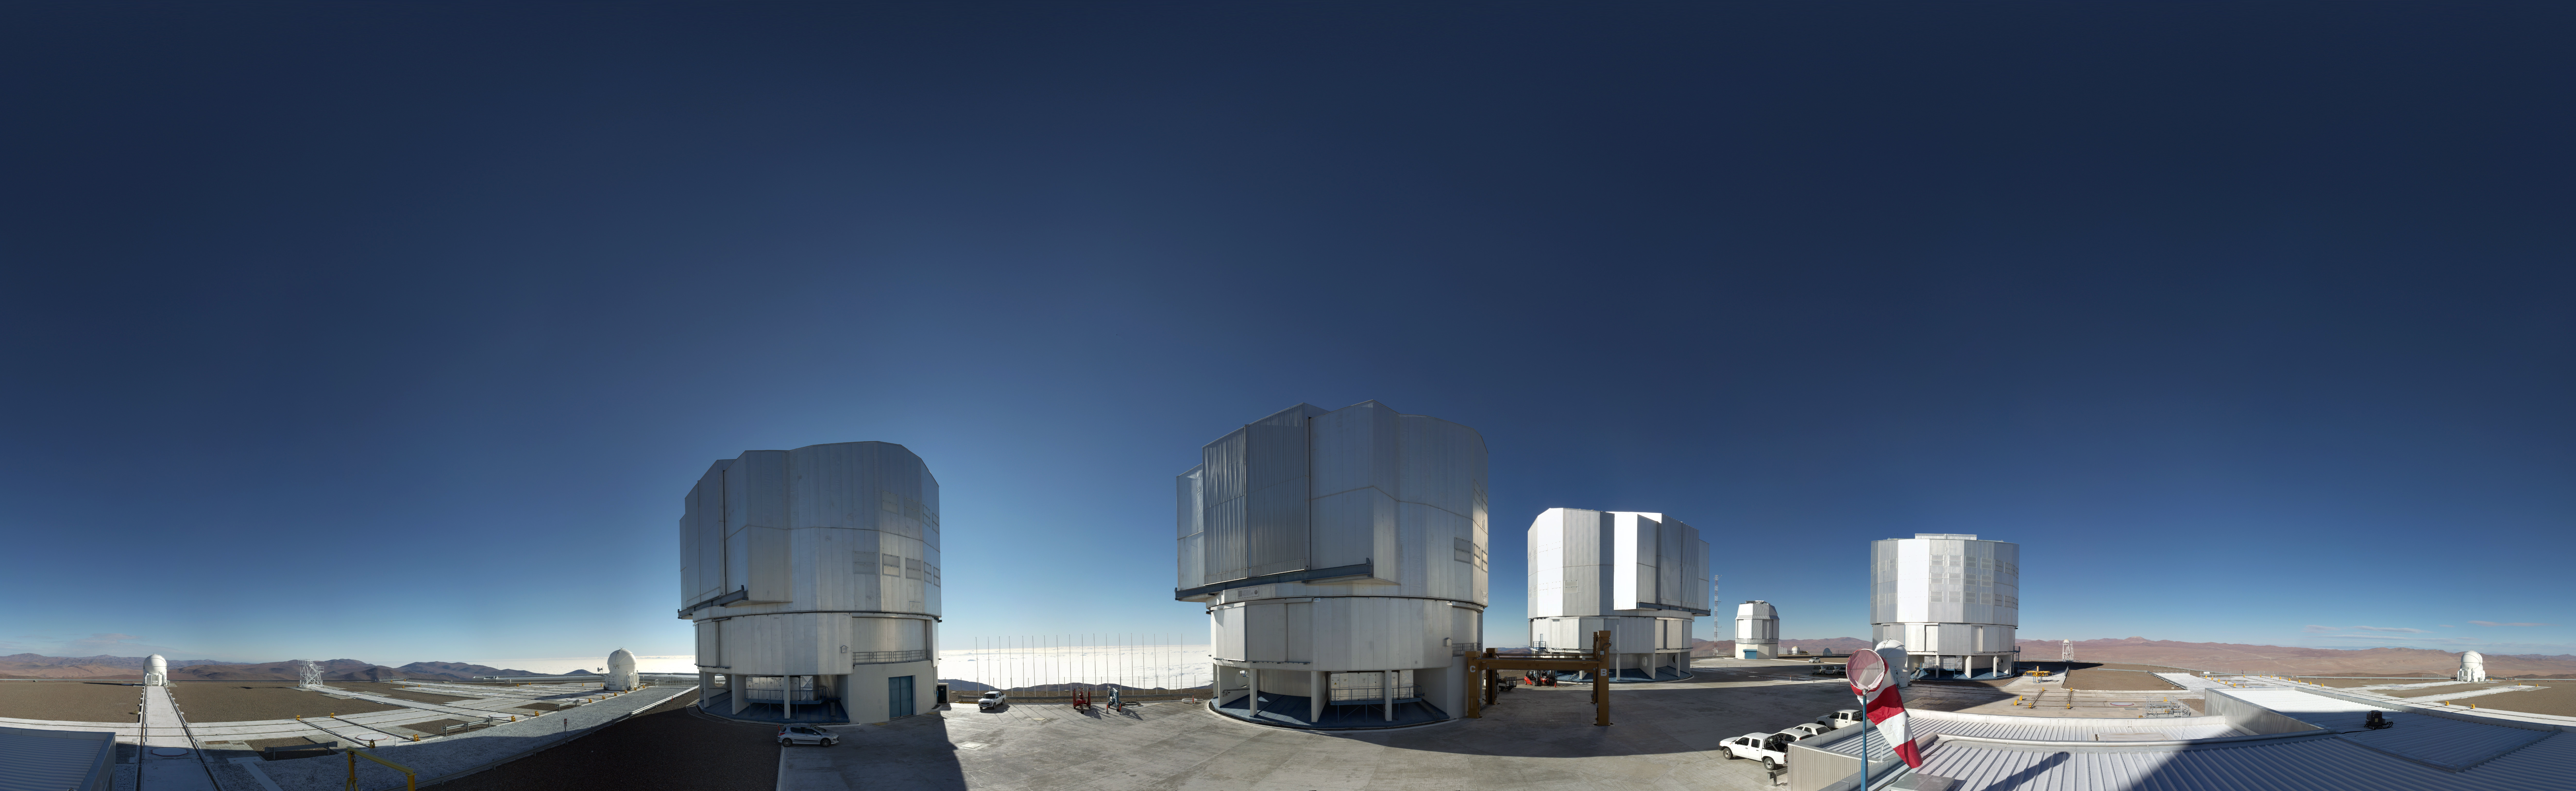

Daytime image from the Paranal webcam

ESO’s Very Large Telescope, as seen during daytime by the newly-installed webcam.

Credit: ESO